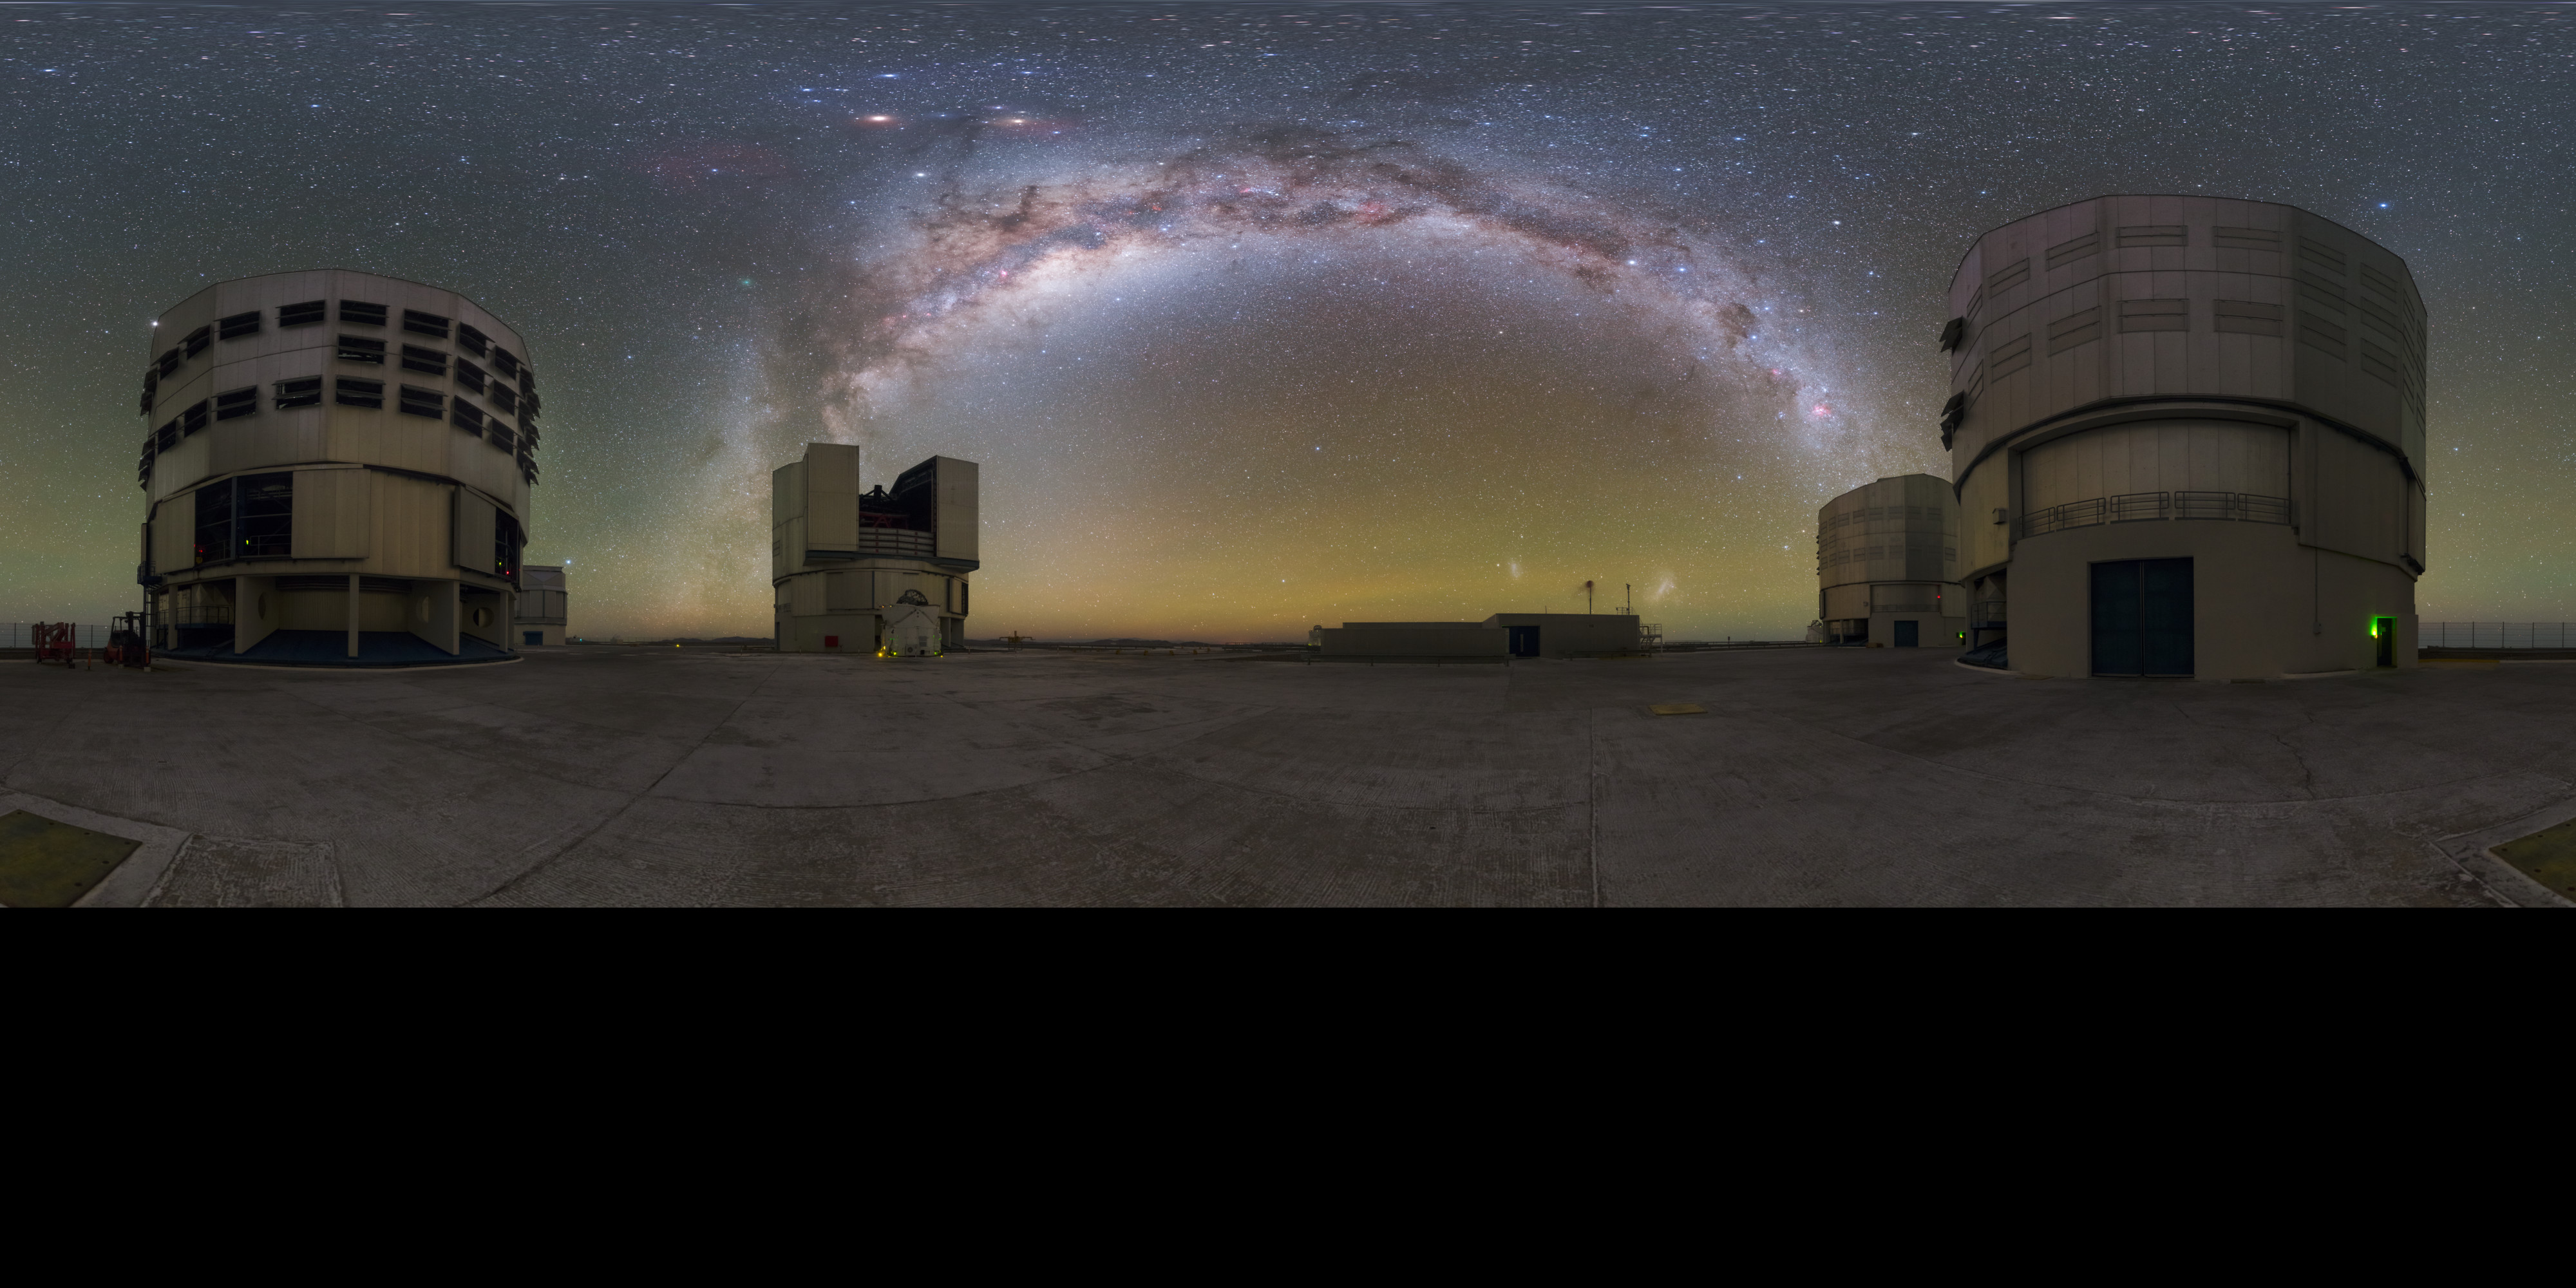

Paranal bow — extended

The four huge Unit Telescopes (UTs) at ESO's Paranal Observatory in Chile are among the most advanced in the world. The perfect backdrop is provided by a view on the galaxy in which we live — the Milky Way.

Credit: P. Horálek/ESO